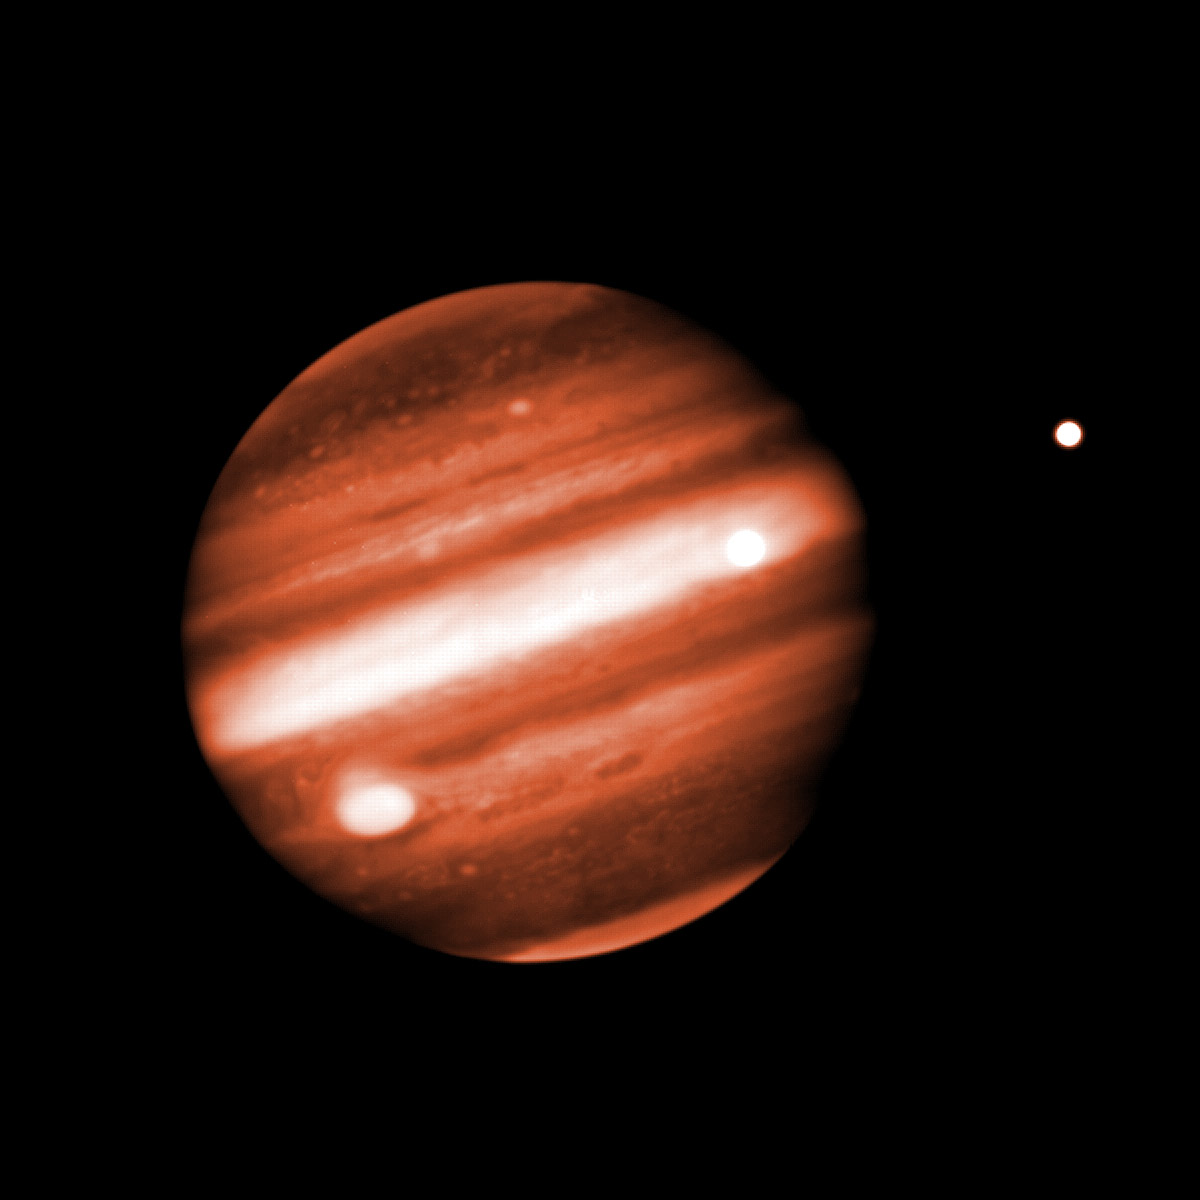

Near-Infrared Image of Structure in Jupiter's Cloudy Atmosphere

Near-Infrared Image of Structure in Jupiter's Cloudy Atmosphere.

Credit: International Gemini Observatory/NOIRLab/NSF/AURA